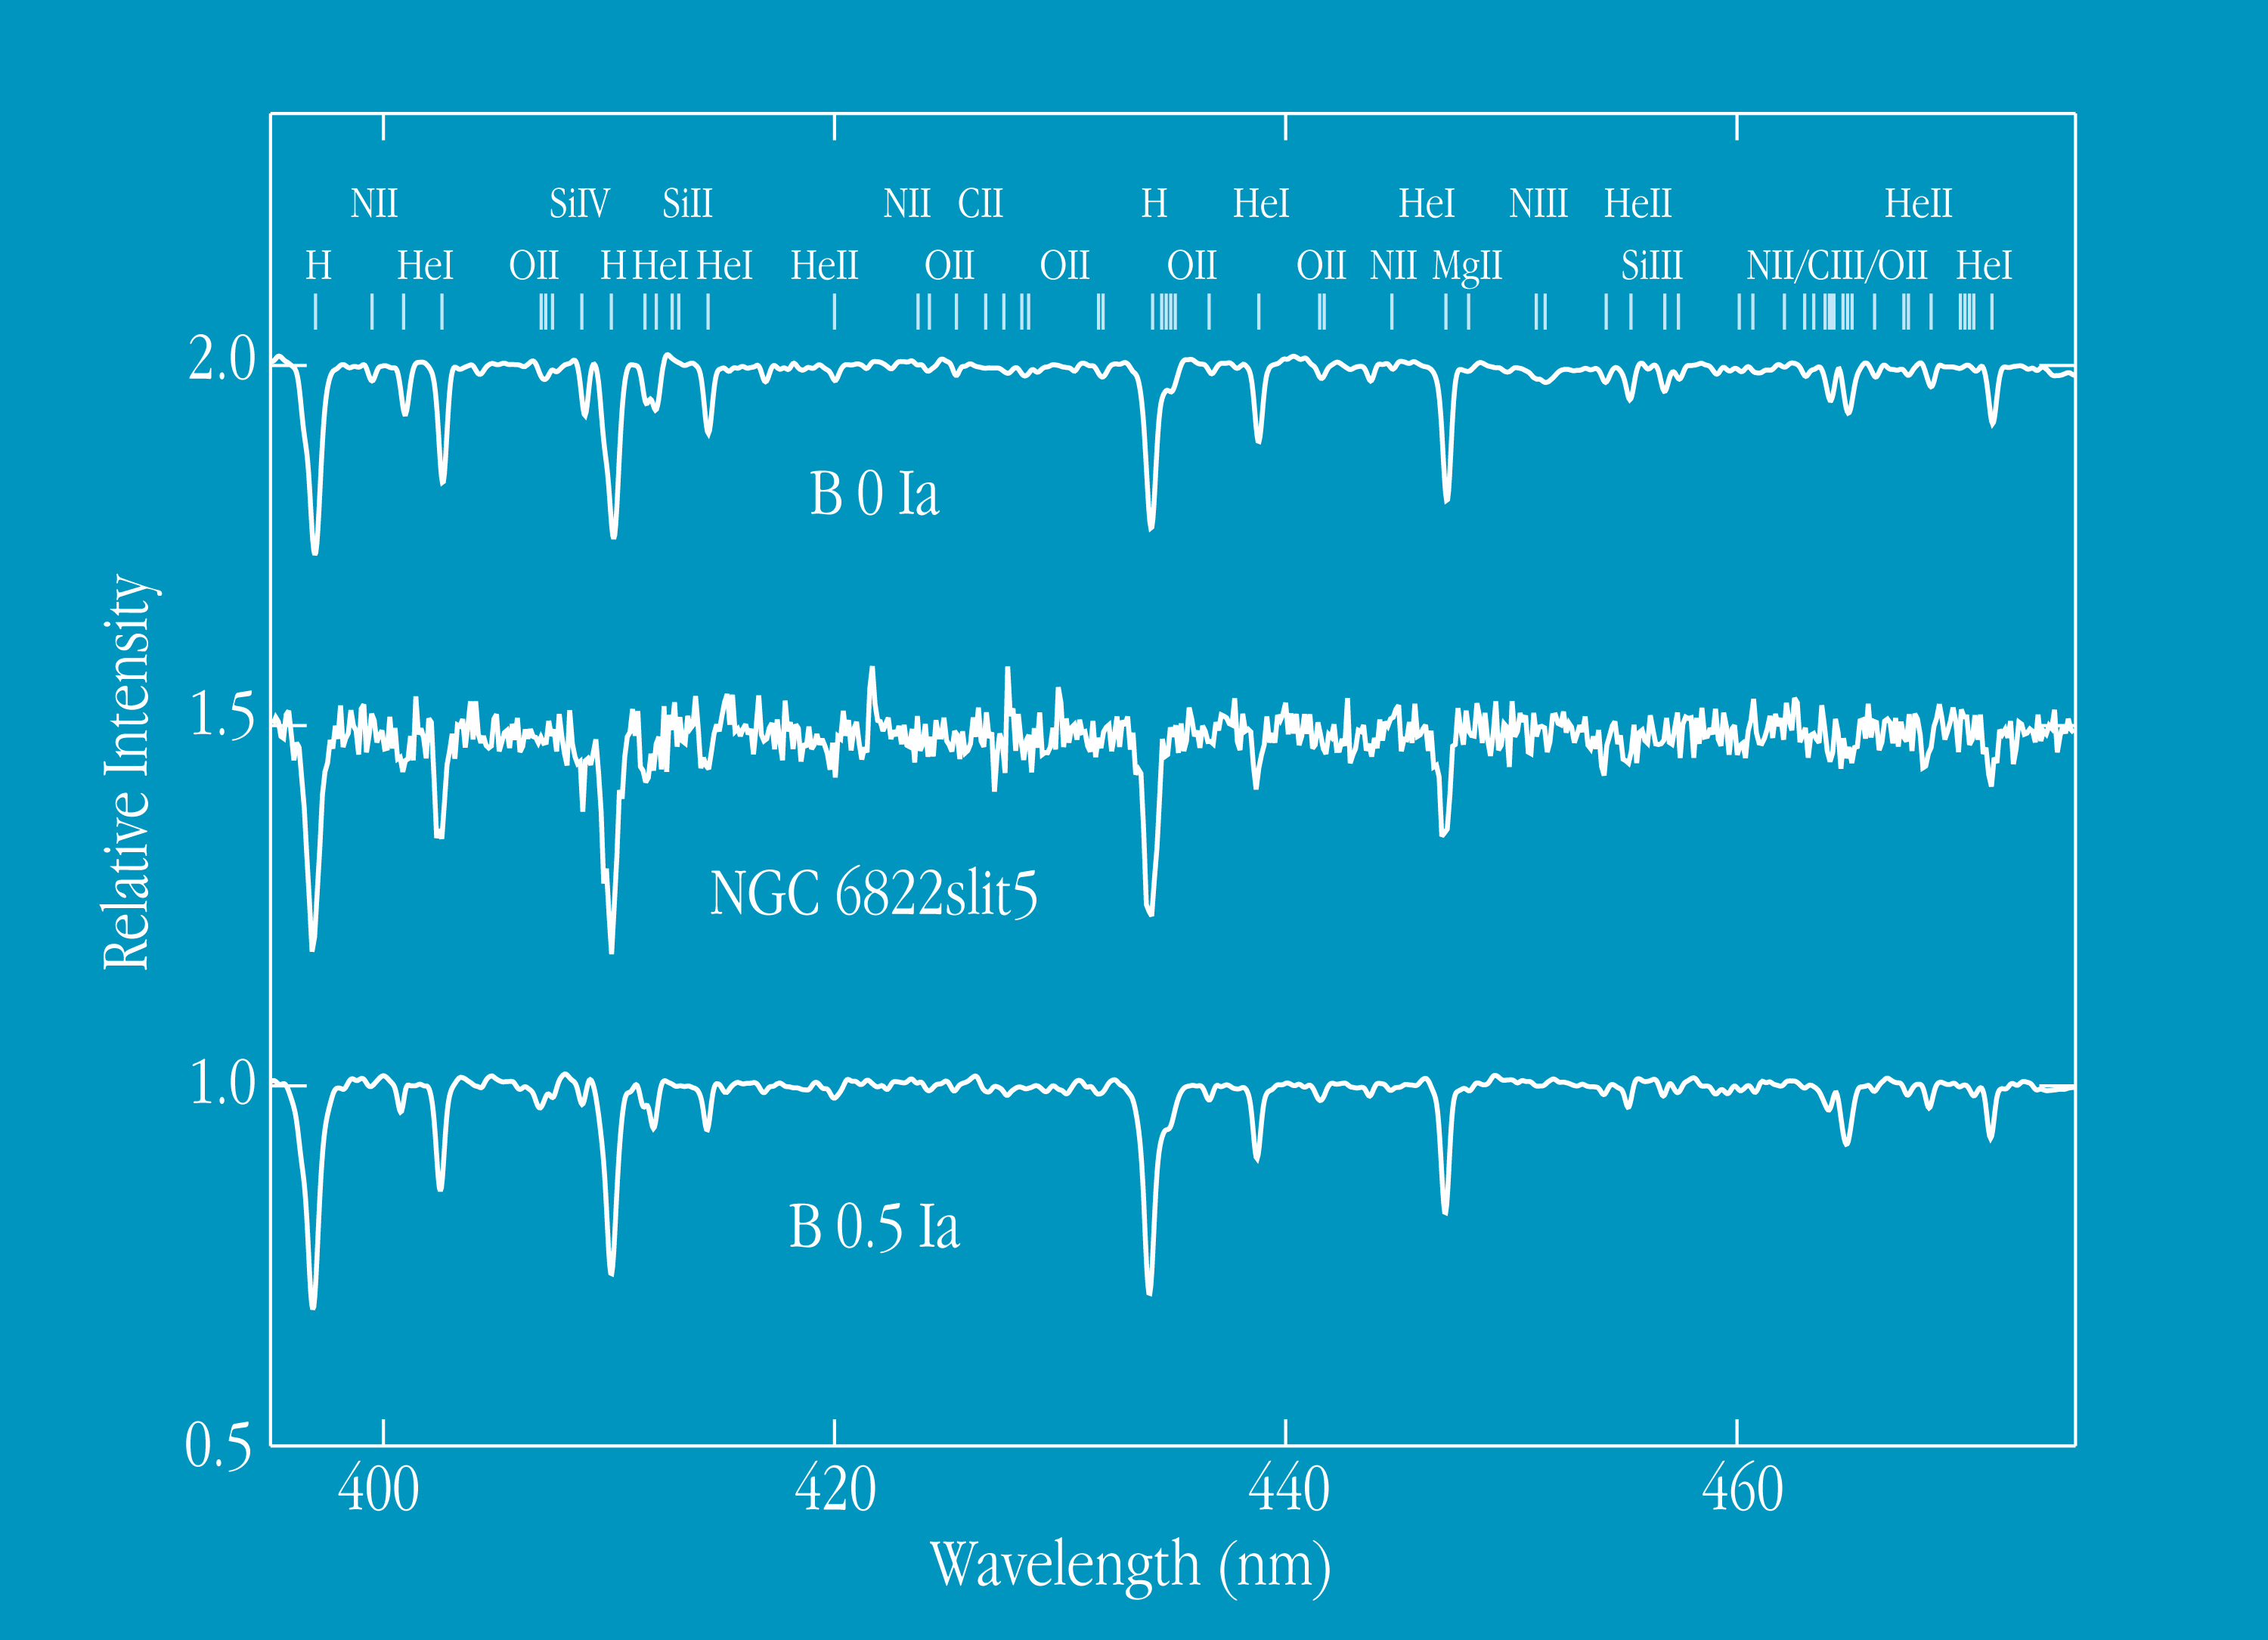

Spectrum of stars in NGC 6822 and the Small Magellanic Cloud

This chart displays a FORS1 spectrum of a blue supergiant in NGC 6822 (in the middle), as compared with those of supergiant stars (upper and lower) of similar atmospheric temperature in the Small Magellanic Cloud (SMC), another irregular dwarf galaxy in the Local Group. The observations were carried out by the FORS Commissioning Team on October 1, 1998, using the Multiple Object Spectroscopy (MOS) mode of FORS1. A total of 11 stars in NGC 6822 were observed simultaneously with an exposure time of 30 min. The visual magnitude of supergiant star centered on slit no. 5 is V = 18.11 and the spectral type is in the interval O9.5Ia - B0Ia. It is apparent from the figures that many spectral lines in the supergiant star in NGC 6822 are of similar strength as those in the SMC. This confirms the earlier finding that NGC 6822 has a different chemical composition — a lower content of heavy elements (or "metallicity") — than what is observed in our Galaxy.

Credit: ESO